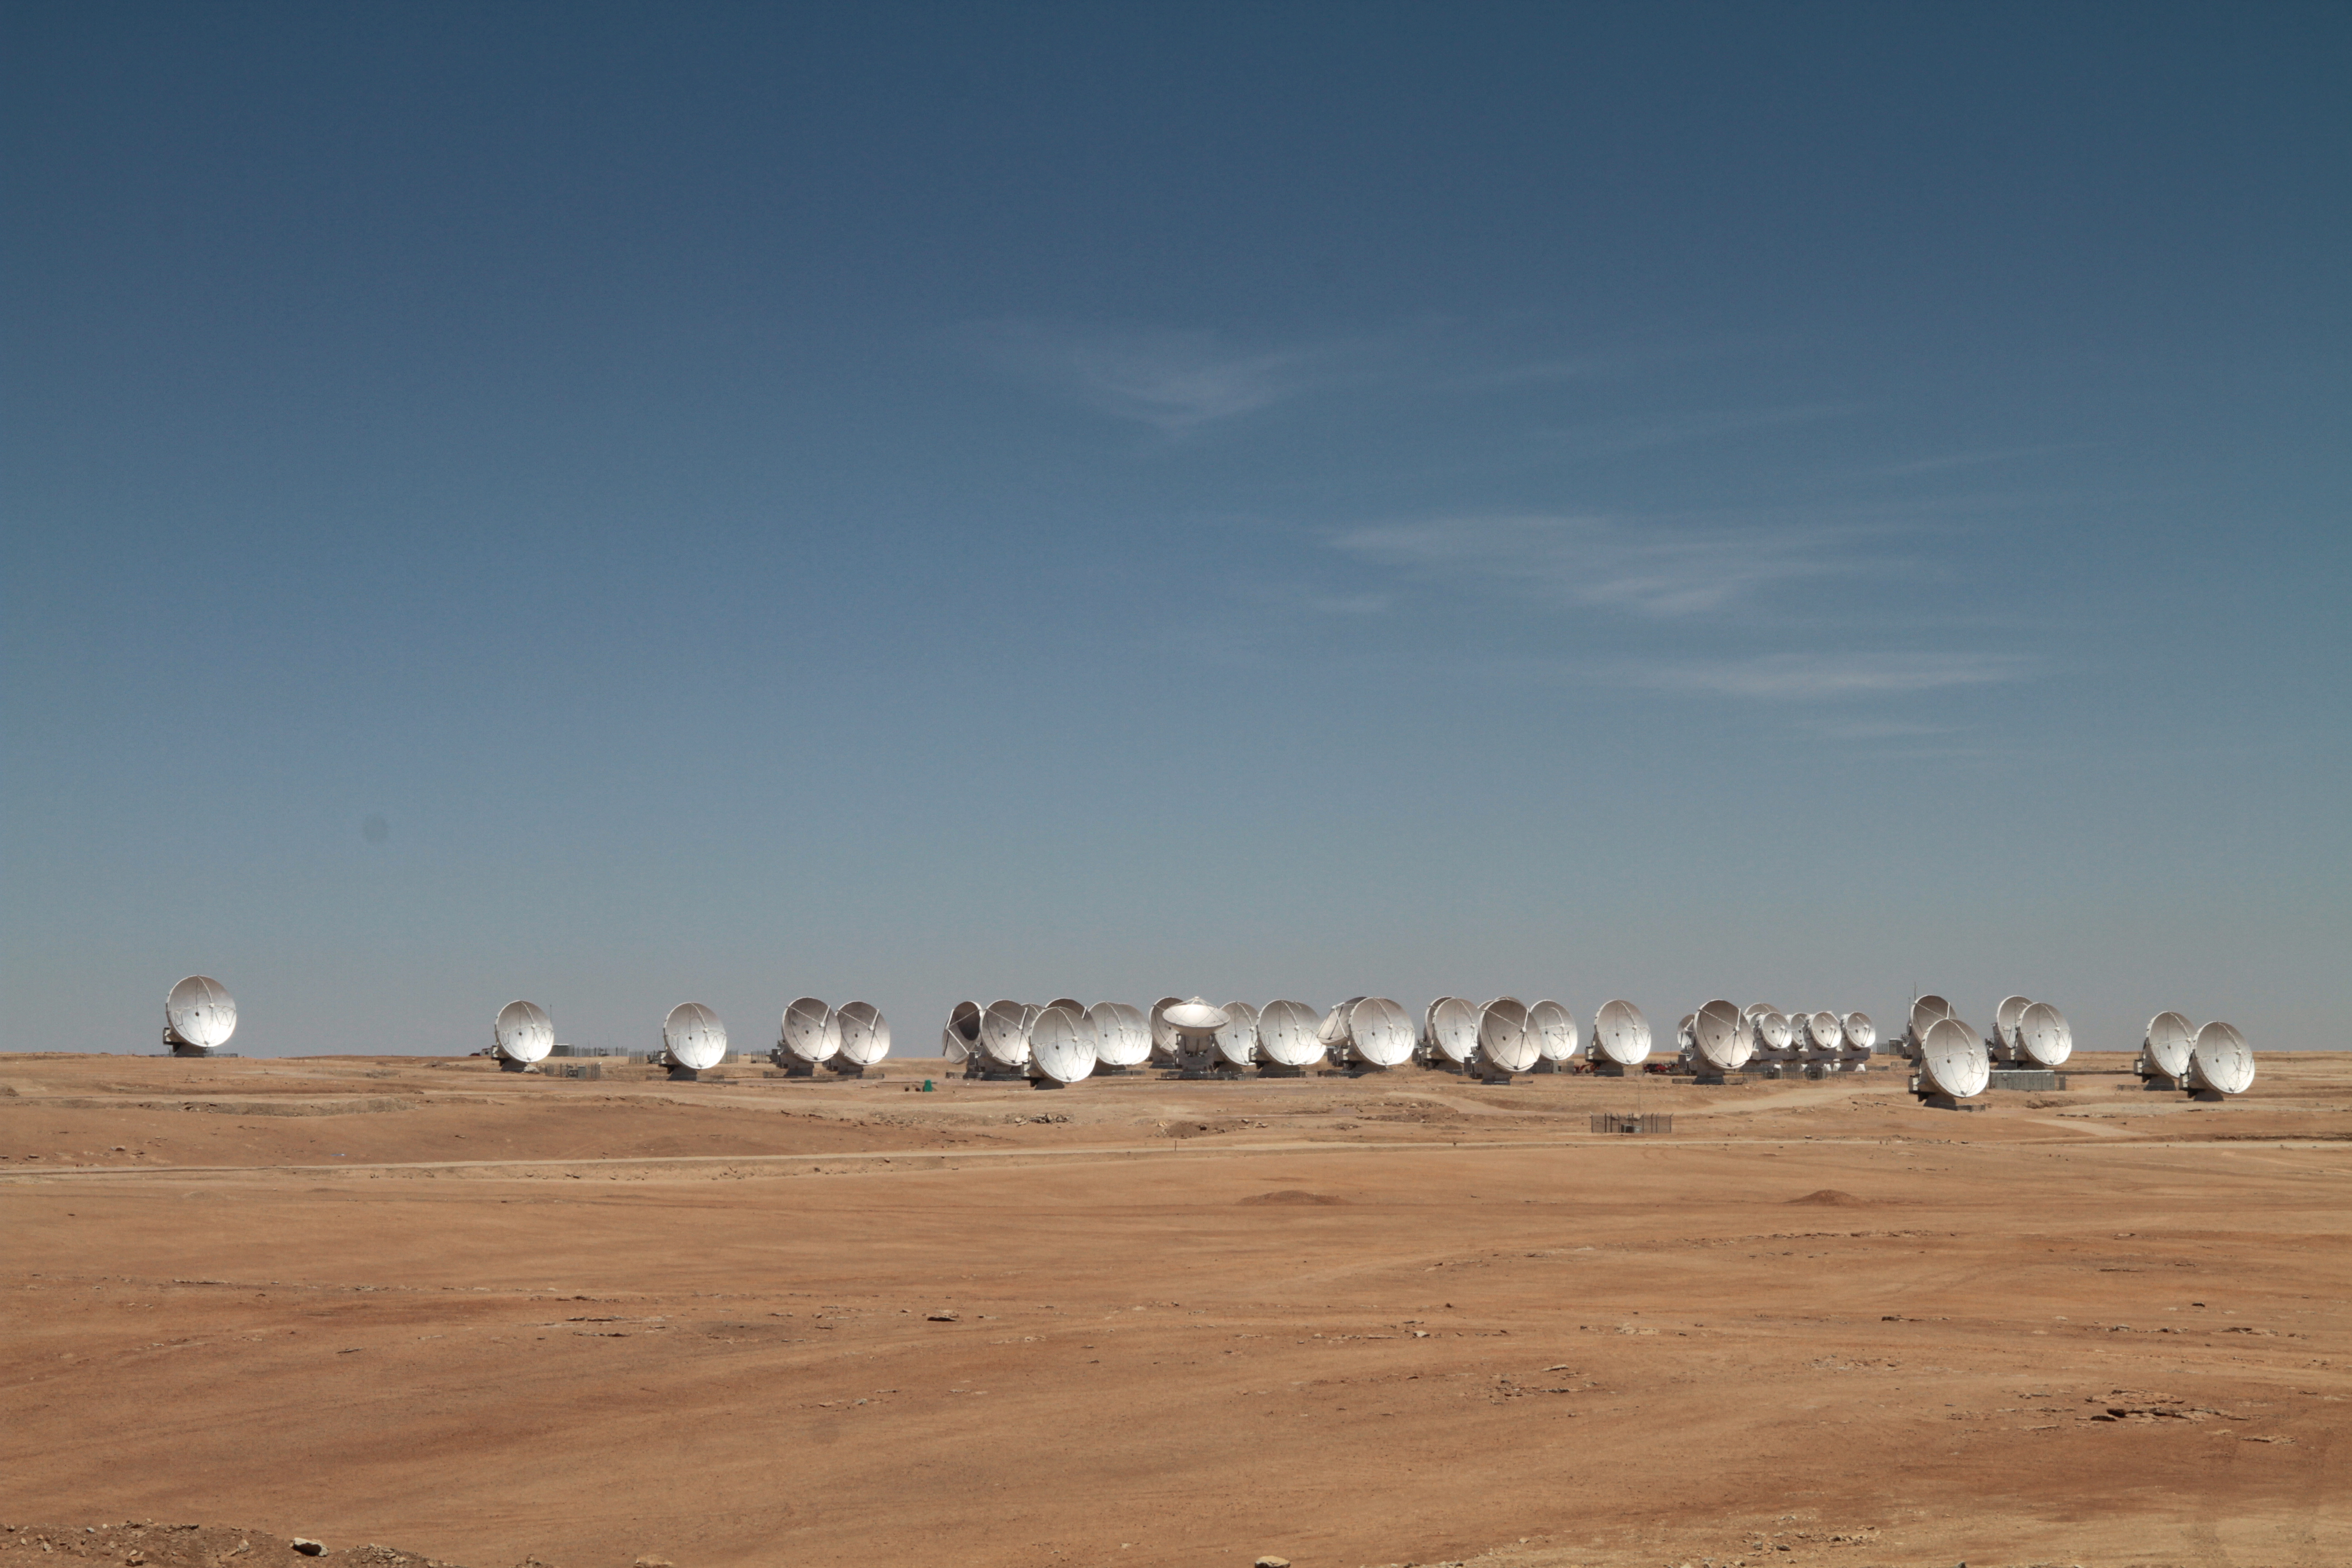

ALMA antenna array

ALMA antenna array, Chajnantor Plateau, Region of Antofagasta, Chile.

Credit: ALMA (ESO/NAOJ/NRAO)